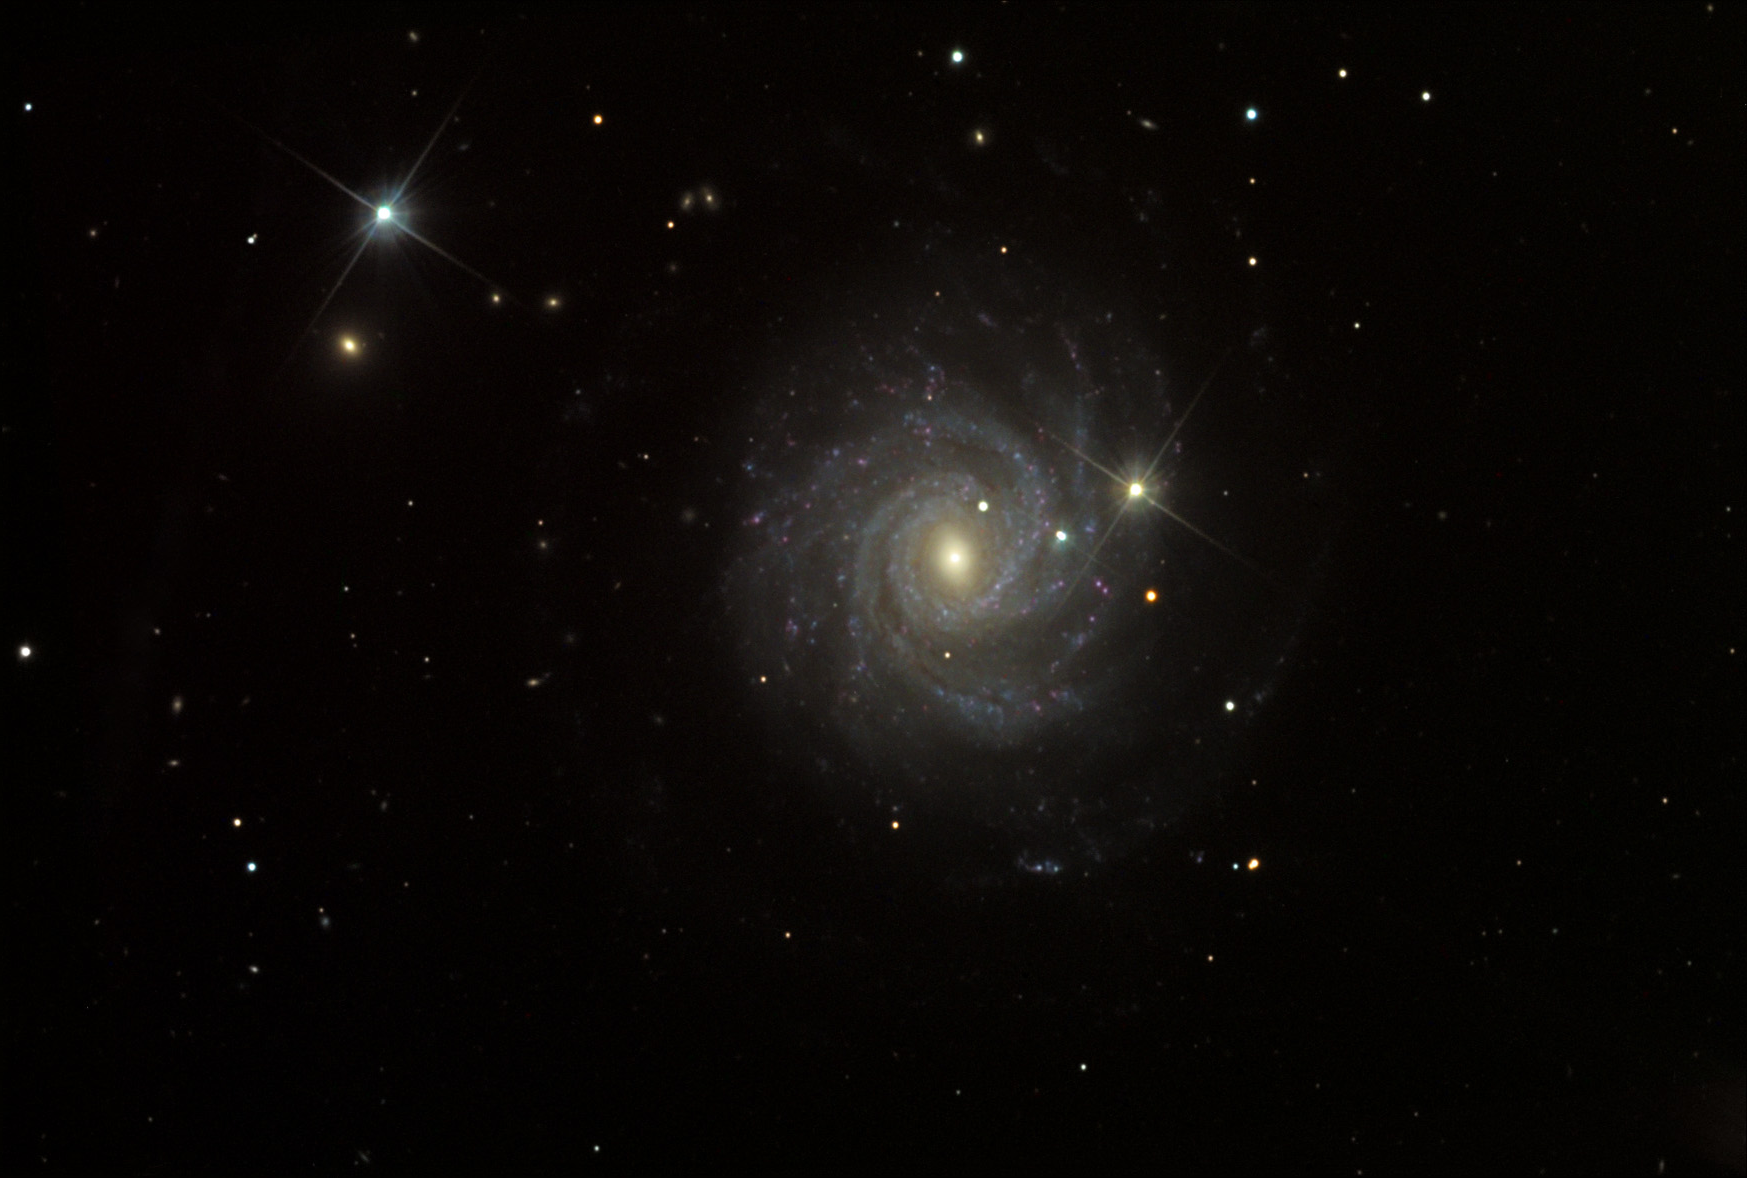

NGC 3344

This barred spiral galaxy is located about 22.5 million lightyears away in the constellation Leo Minor.

This image was taken as part of Advanced Observing Program (AOP) program at Kitt Peak Visitor Center during 2014.

Credit: KPNO/NOIRLab/NSF/AURA/Peter Kukol/Adam Block